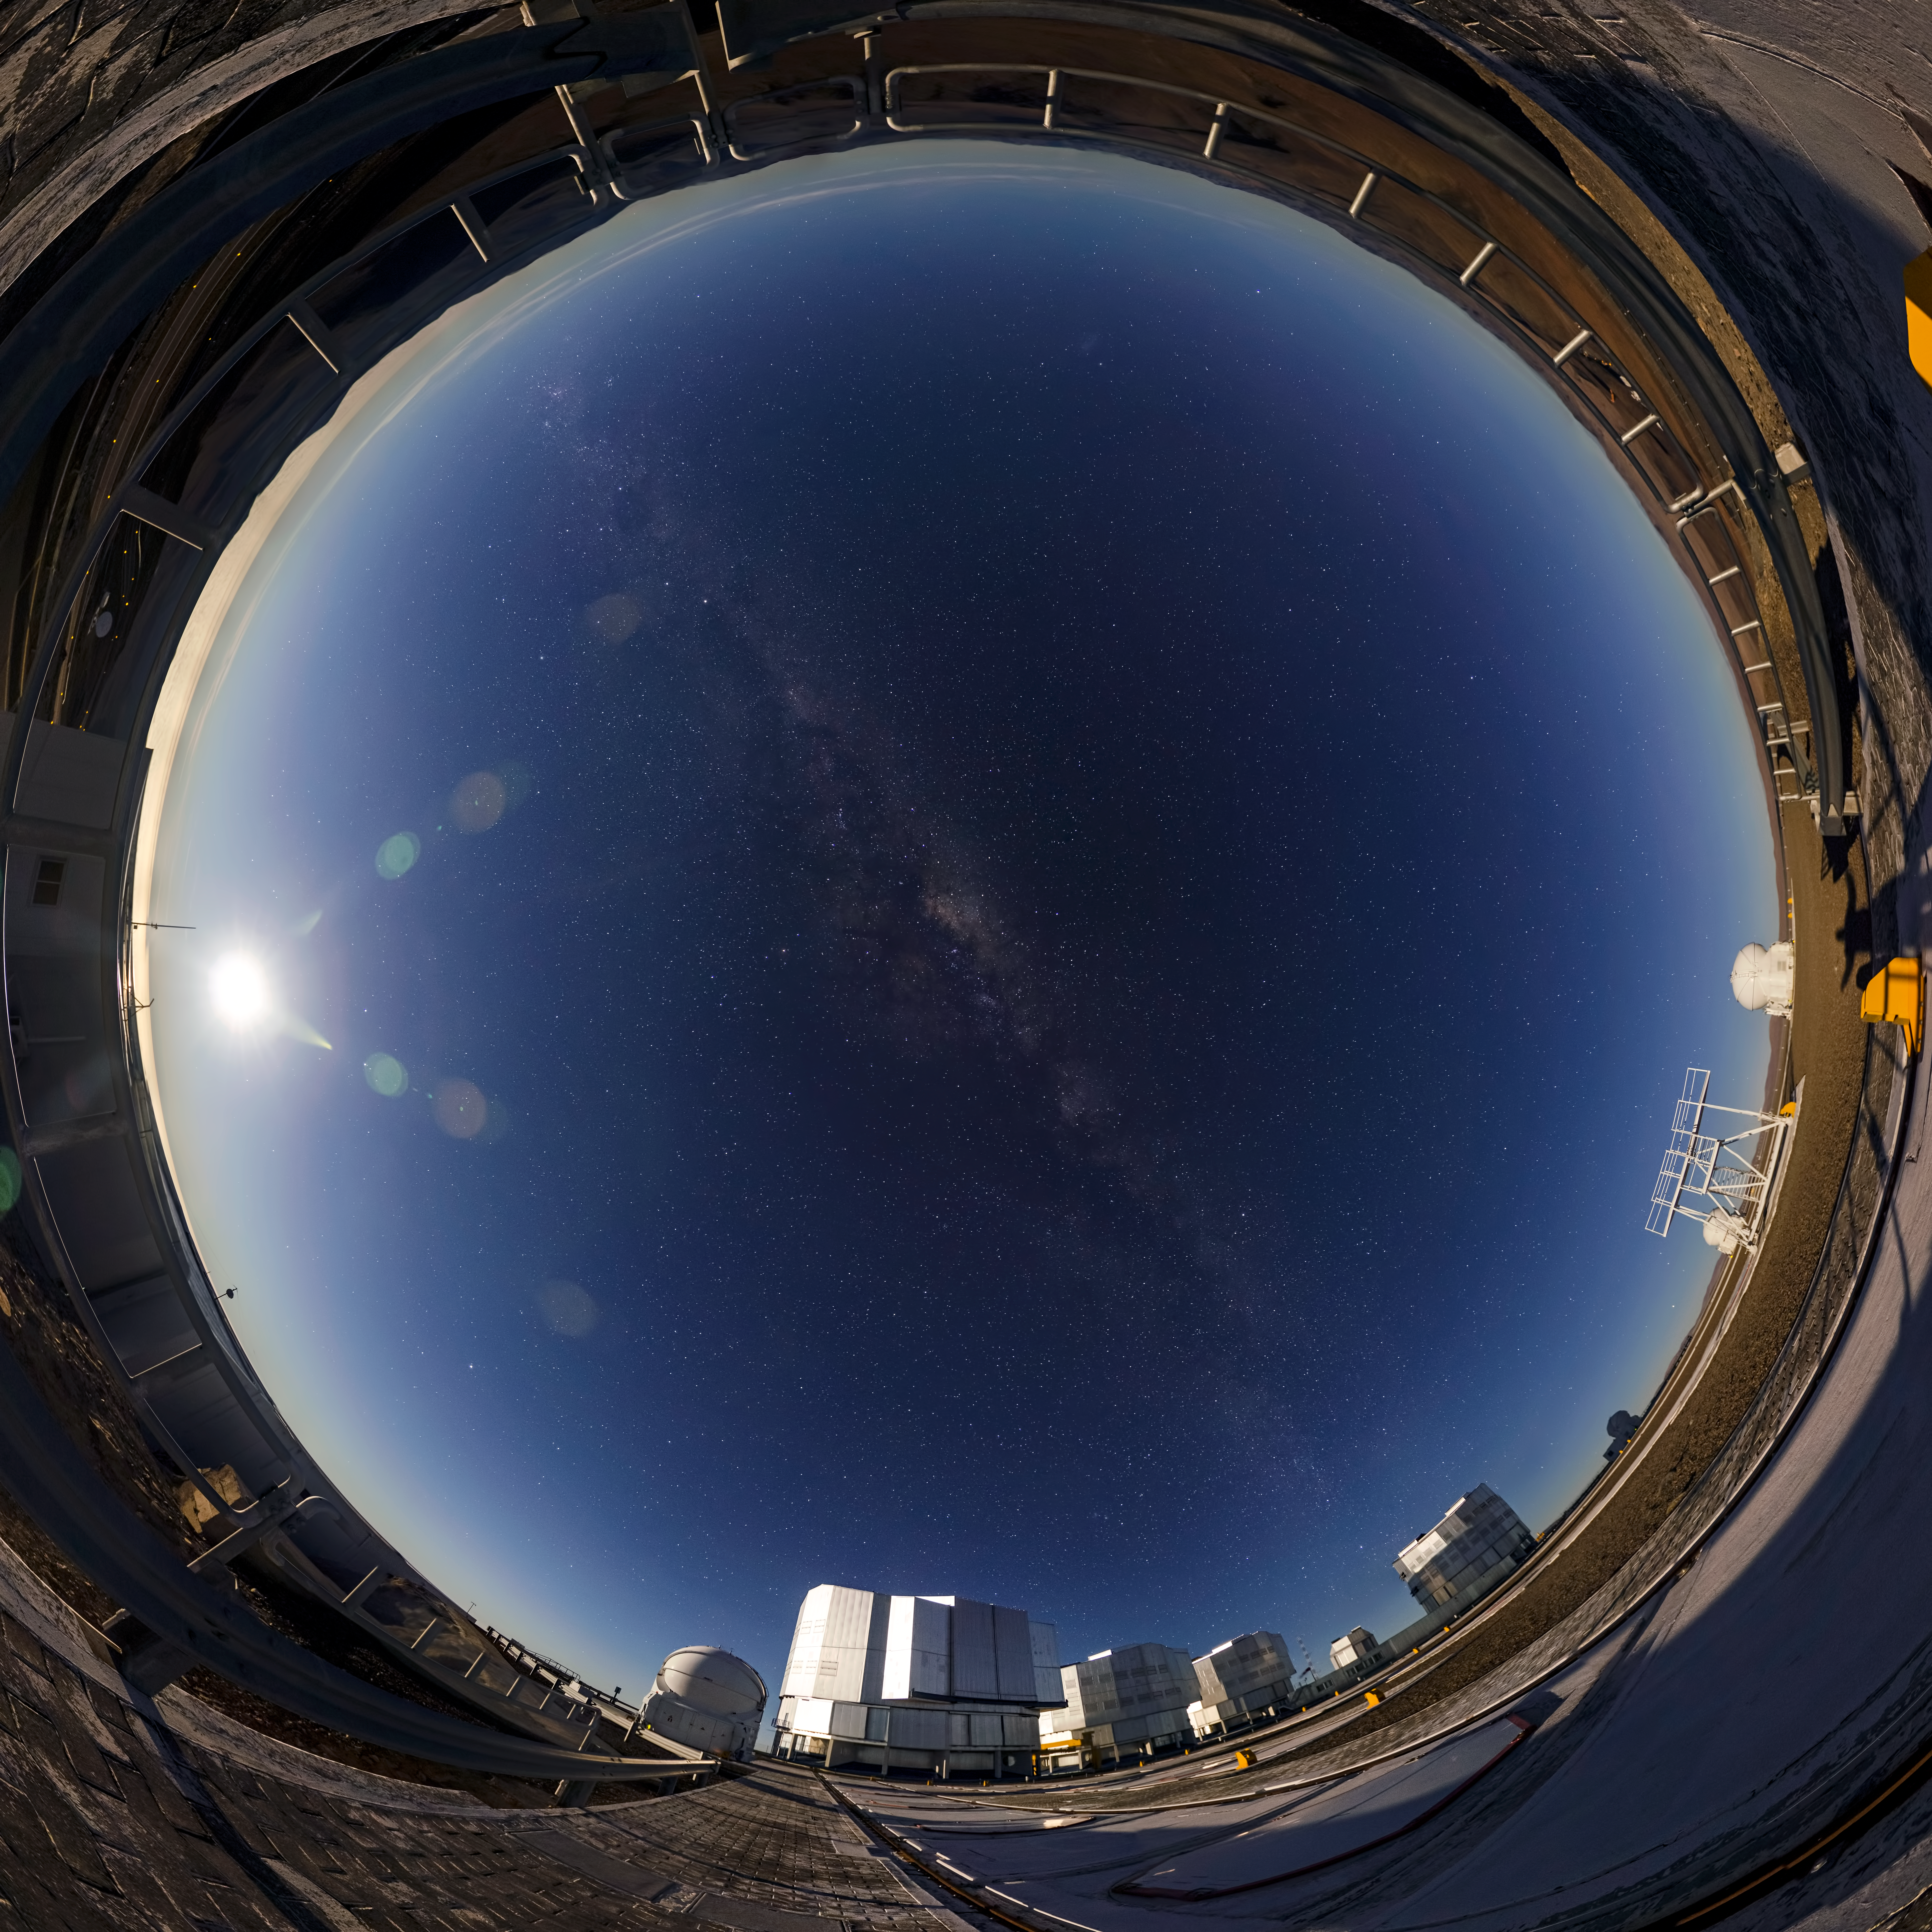

Bright night at Paranal

When night falls, ESO's observatories spring to life. Astronomers and technicians take their positions, and telescopes are pointed skywards. This image shows the pristine skies over ESO's Paranal Observatory in the Chilean Atacama Desert, far away from city lights.

Here, ESO photo ambassador Gabriel Brammer has captured the serene beauty of the Milky Way from the platform of the Very Large Telescope. The four massive blocks in the bottom of the image are the four VLT Unit Telescopes, each of them housing incredibly precise 8.2-metre mirrors. Scattered around are the VLT's Auxiliary Telescopes, easily identifiable due to their round, white domes. The bright spot to the left is the Moon, shining as brightly as if it were the Sun, and to the right, the shadow of the photographer can be seen, waving to the viewer with outstretched arms.

The entire night sky is visible due to Brammer's use of a fish-eye lens, creating this circular effect with the ground bordering the frame.

Credit: ESO/G. Brammer